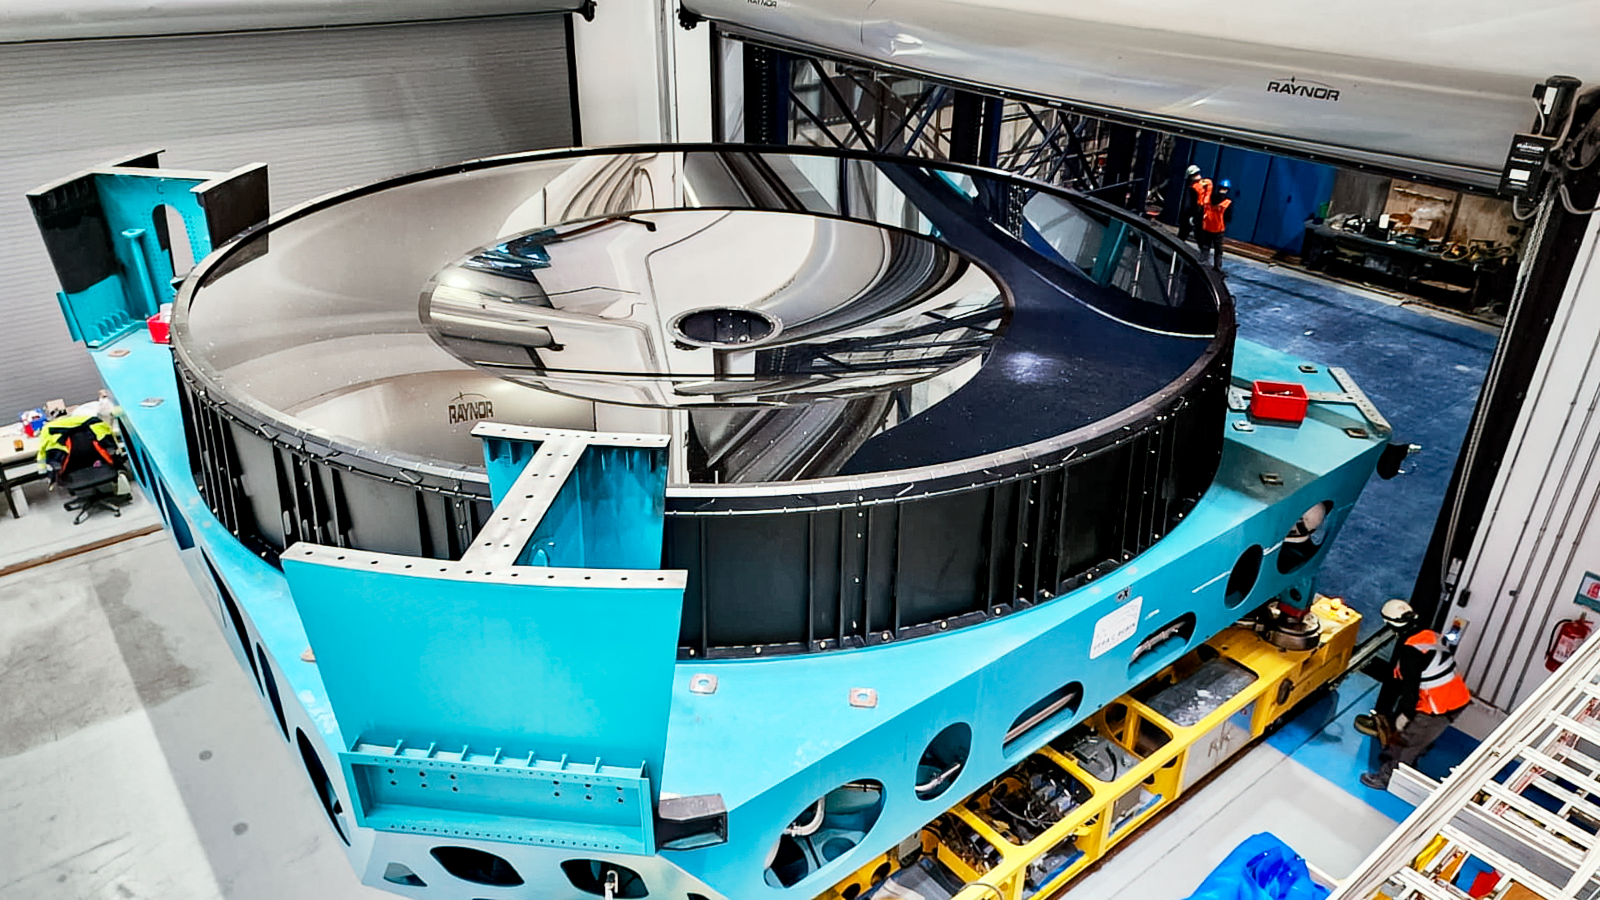

Rubin M1M3 installation

M1M3 install 3

Credit: RubinObs/NOIRLab/SLAC/NSF/DOE/AU